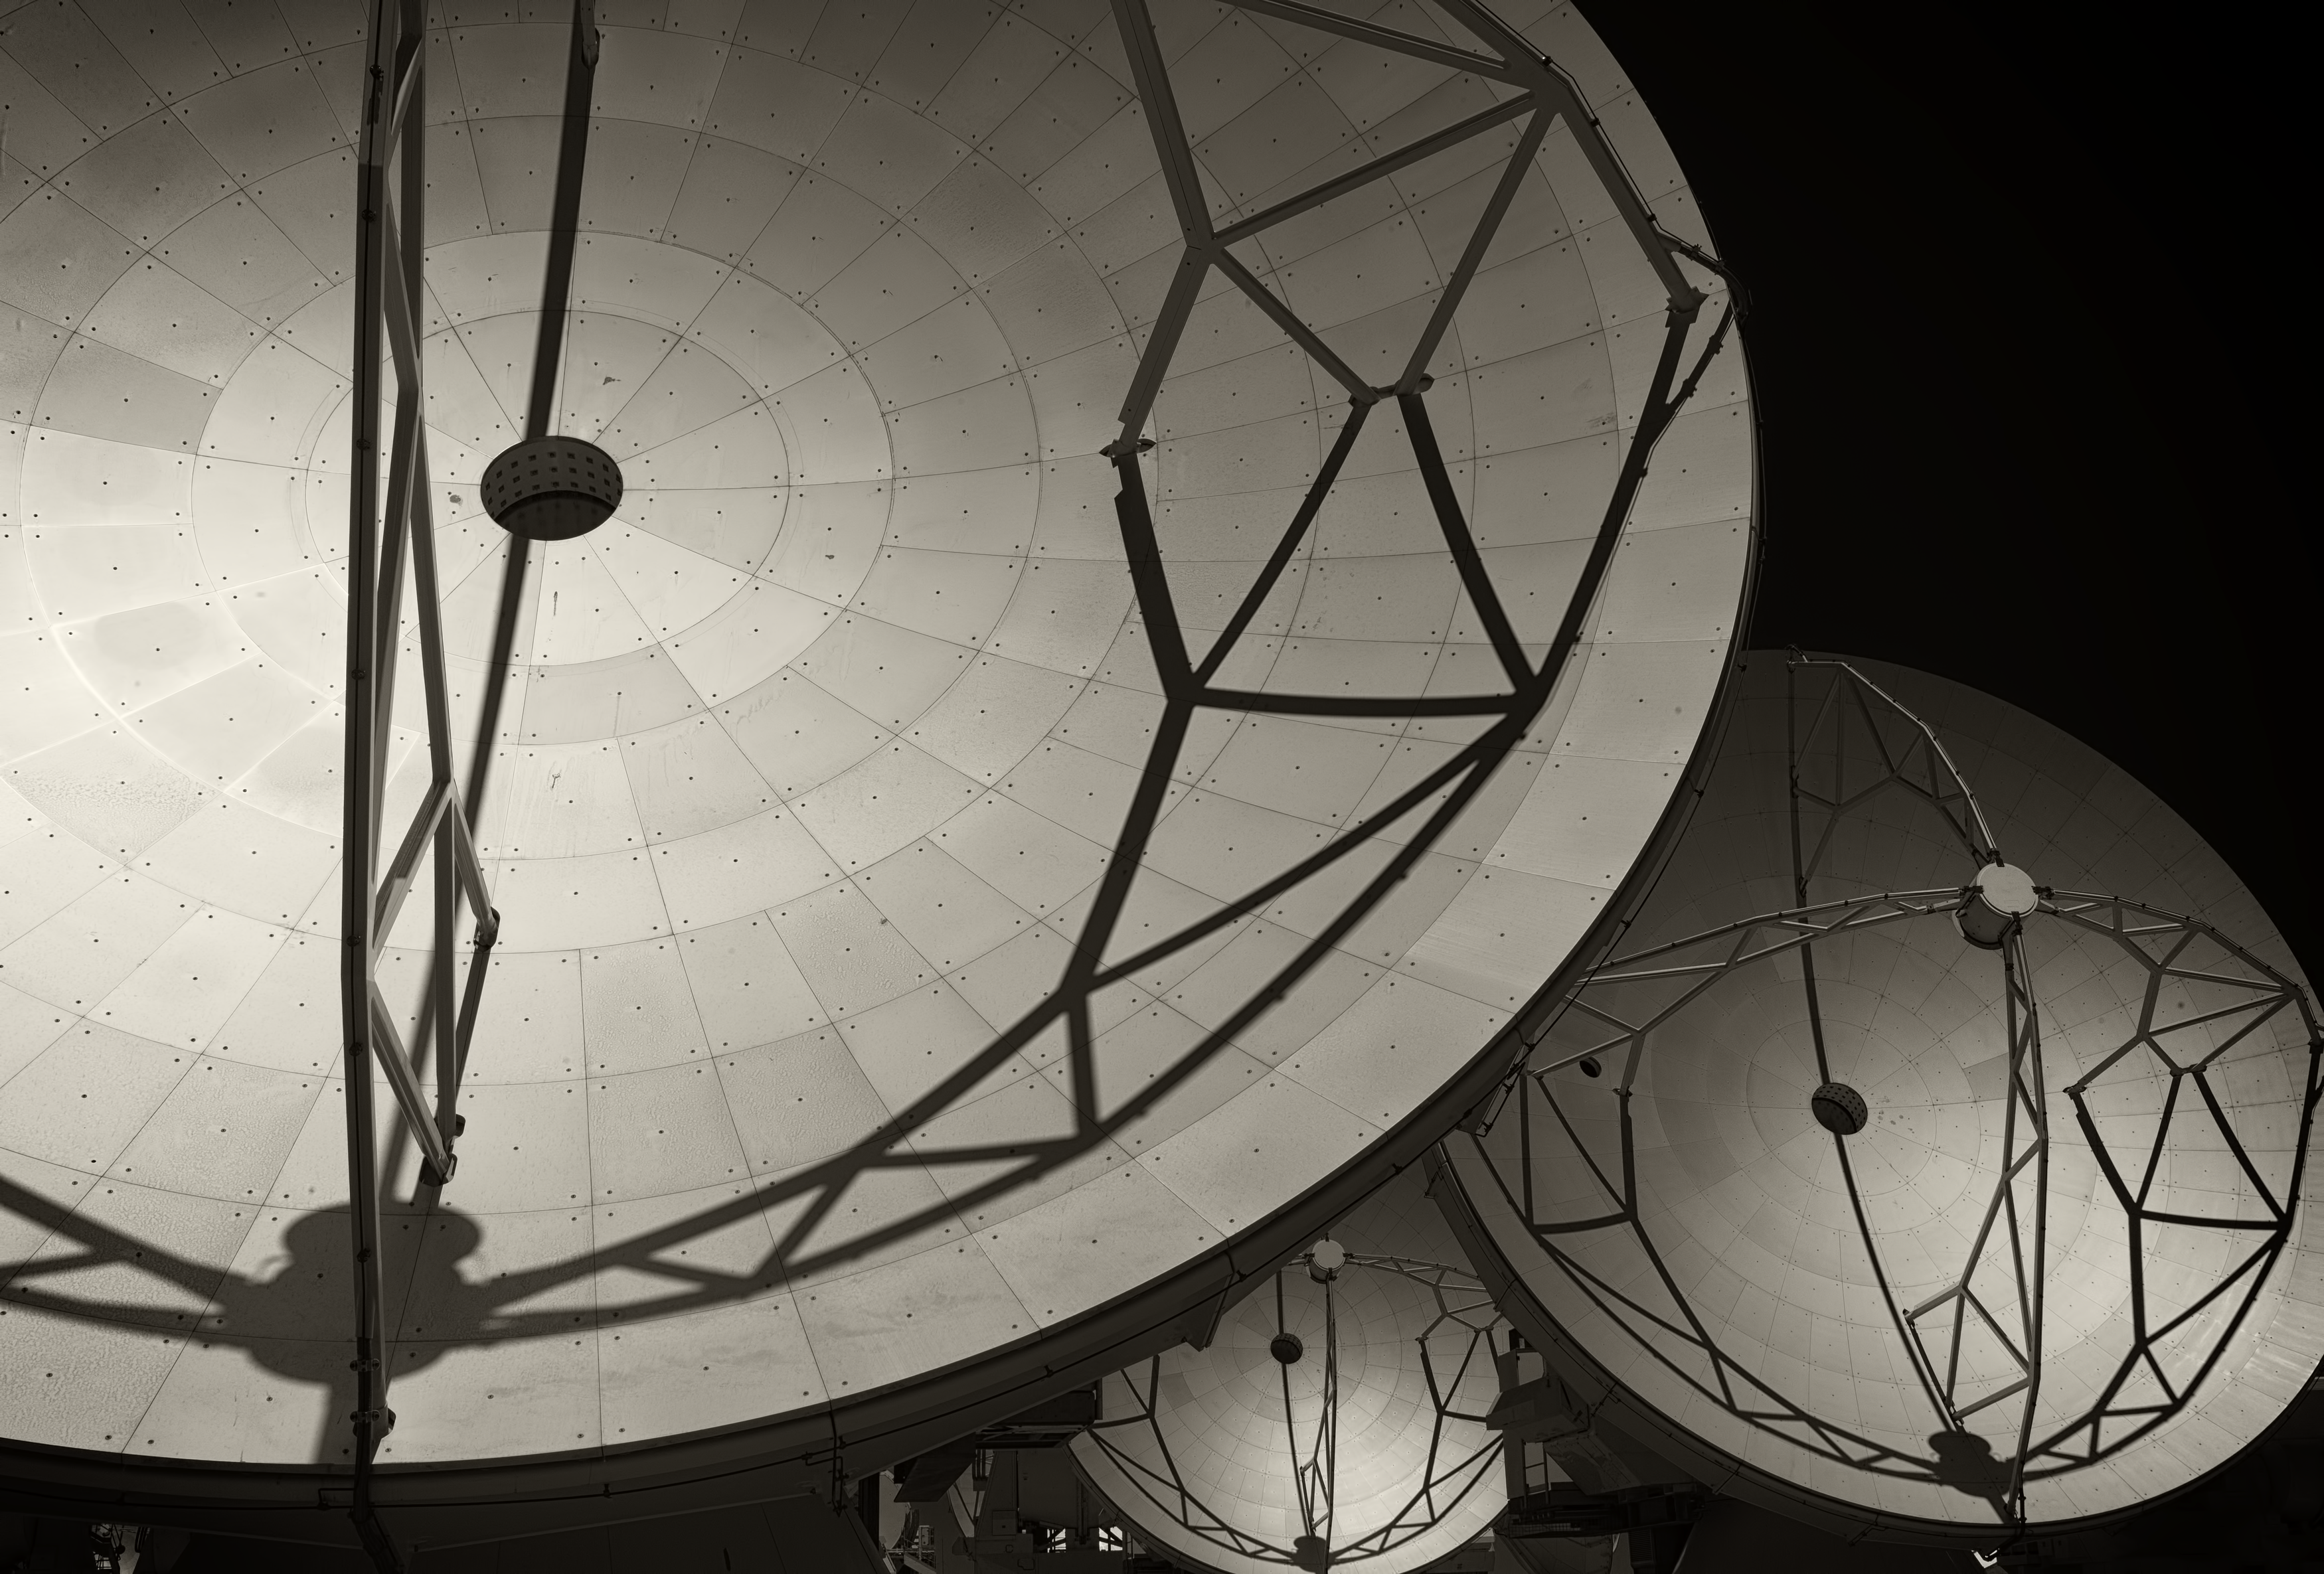

Close-up on ALMA's antennas

Close-up image of the antennas of the Atacama Large Millimeter/submillimeter Array (ALMA), the largest astronomy project in existence, located at the Chajnantor Plateau in the Chilean Andes. The image was taken by Stefan Seip, one of the ESO Photo Ambassadors.

Credit: ESO/S. Seip